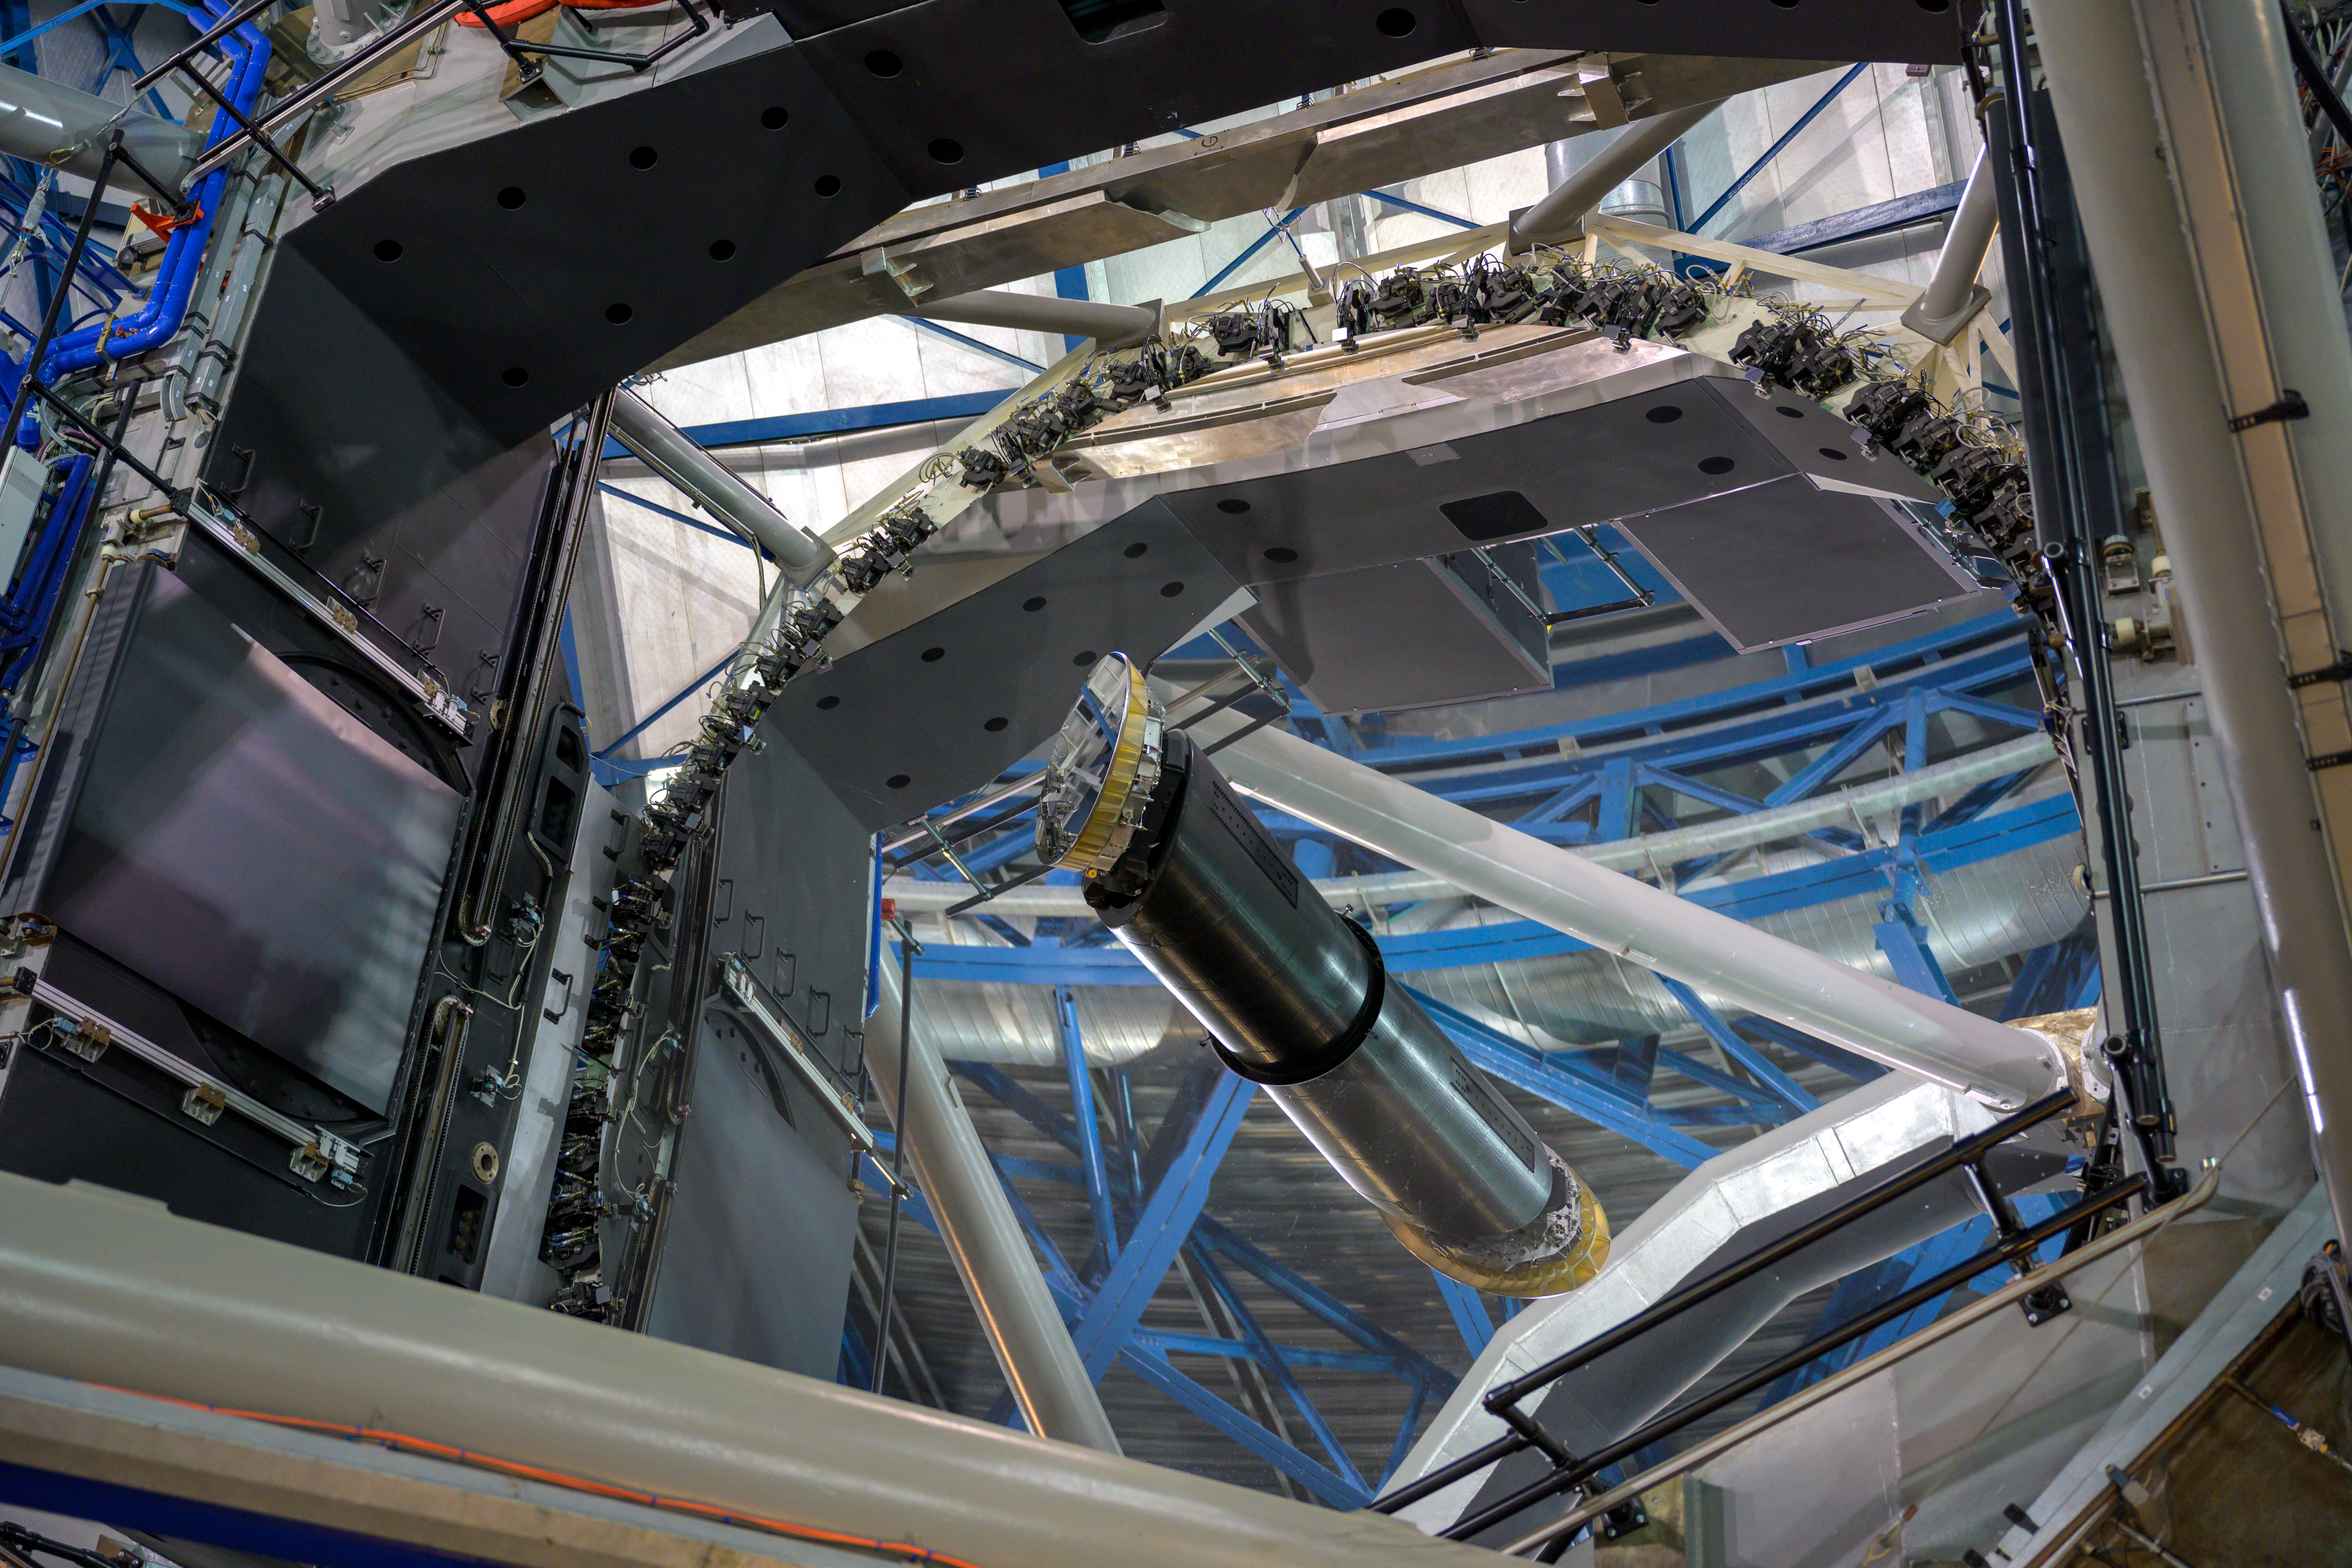

VLT M1 and M3 mirrors

This image shows the M1 (primary) mirror of one of ESO's Very Large Telescope's Unit Telescopes, with the M3 mirror tower at the centre.

Credit: ESO/A. Ghizzi Panizza (www.albertoghizzipanizza.com)